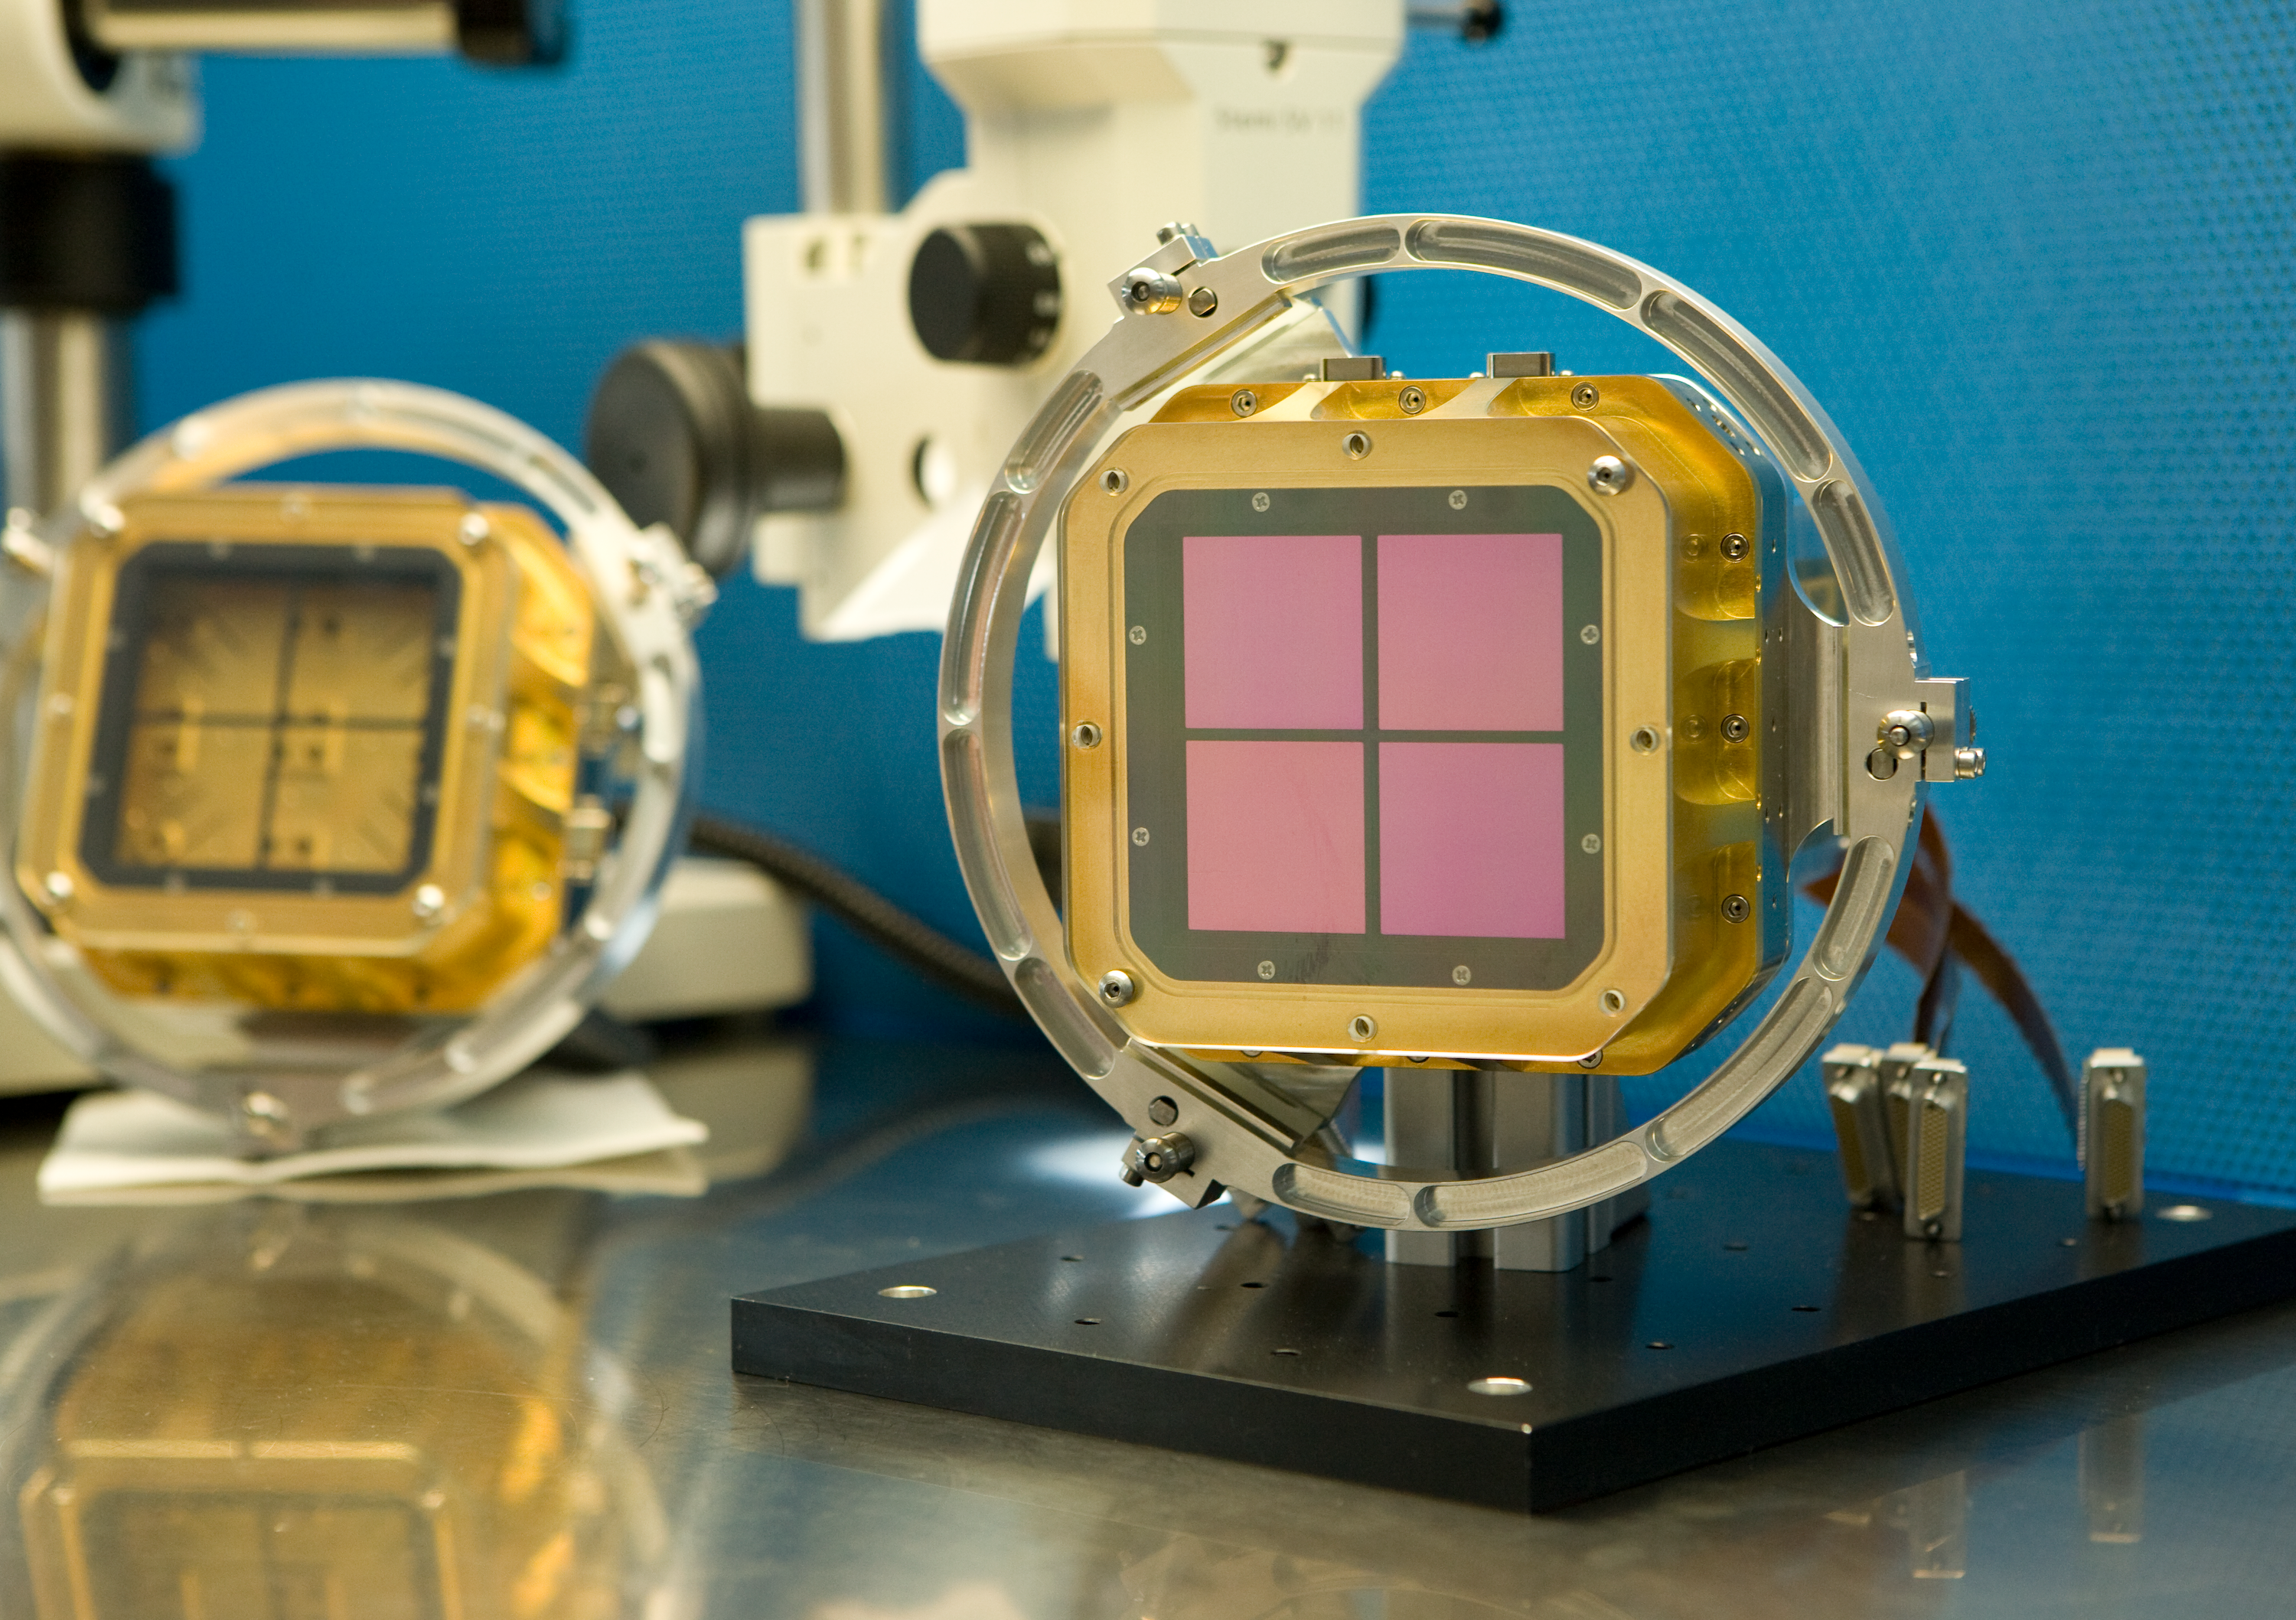

HAWK I CCD

The HAWK I CCD. The HAWK-I instrument is mounted on ESO's VLT Nasmyth (side) port. HAWK-I is attached on Yepun, Unit Telescope number 4 of ESO's Very Large Telescope and saw First Light on the night of 31 July 2007. As the telescope tracks the celestial object under study, the entire instrument (2.2 tonnes) must rotate with great precision about its optical axis to hold the image stationary while the exposure is taken.

Credit: ESO